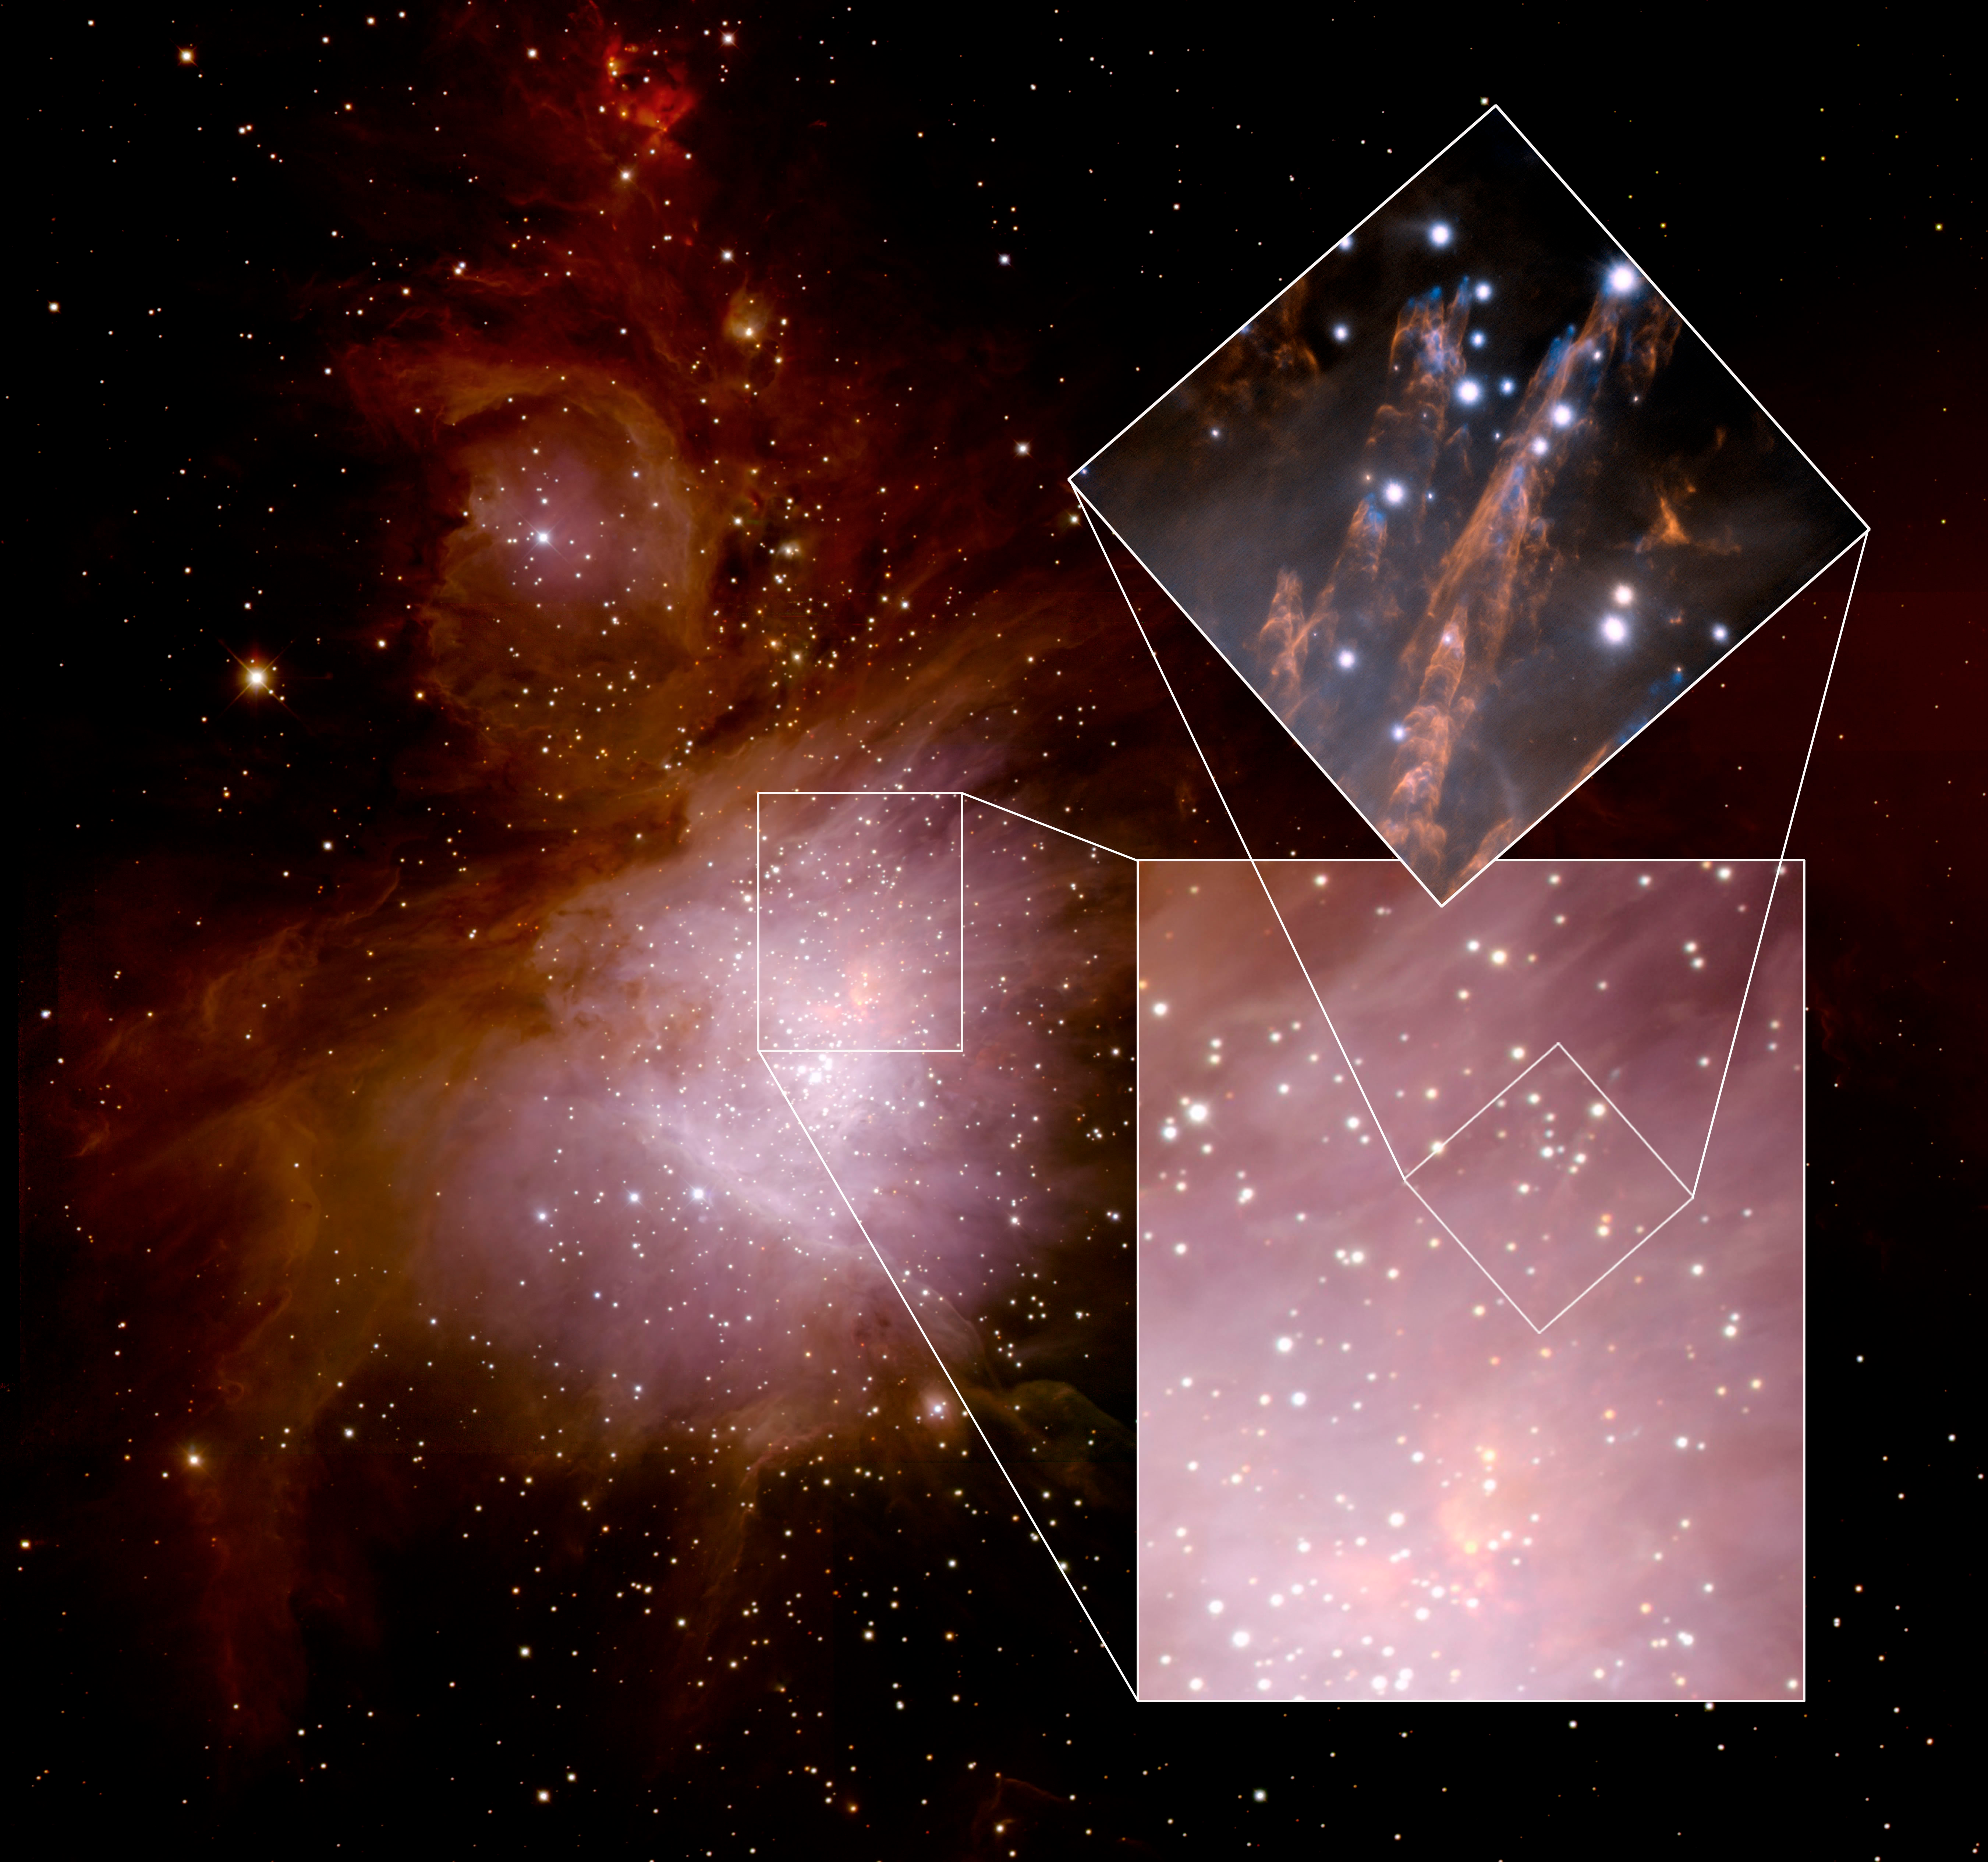

Orion Nebula with Bullets

Wide-field image of the Orion Nebula region obtained with the ISPI near infrared camera on the Blanco 4-meter Telescope at the Cerro Tololo Inter-American Observatory in Chile. The Gemini adaptive optics image shown here as an inset to illustrate the field of view relative to the familiar region of the Orion Nebula.

Credit: M. Robberto/STScI and NOIRLab/NSF/AURA//International Gemini Observatory (inset)